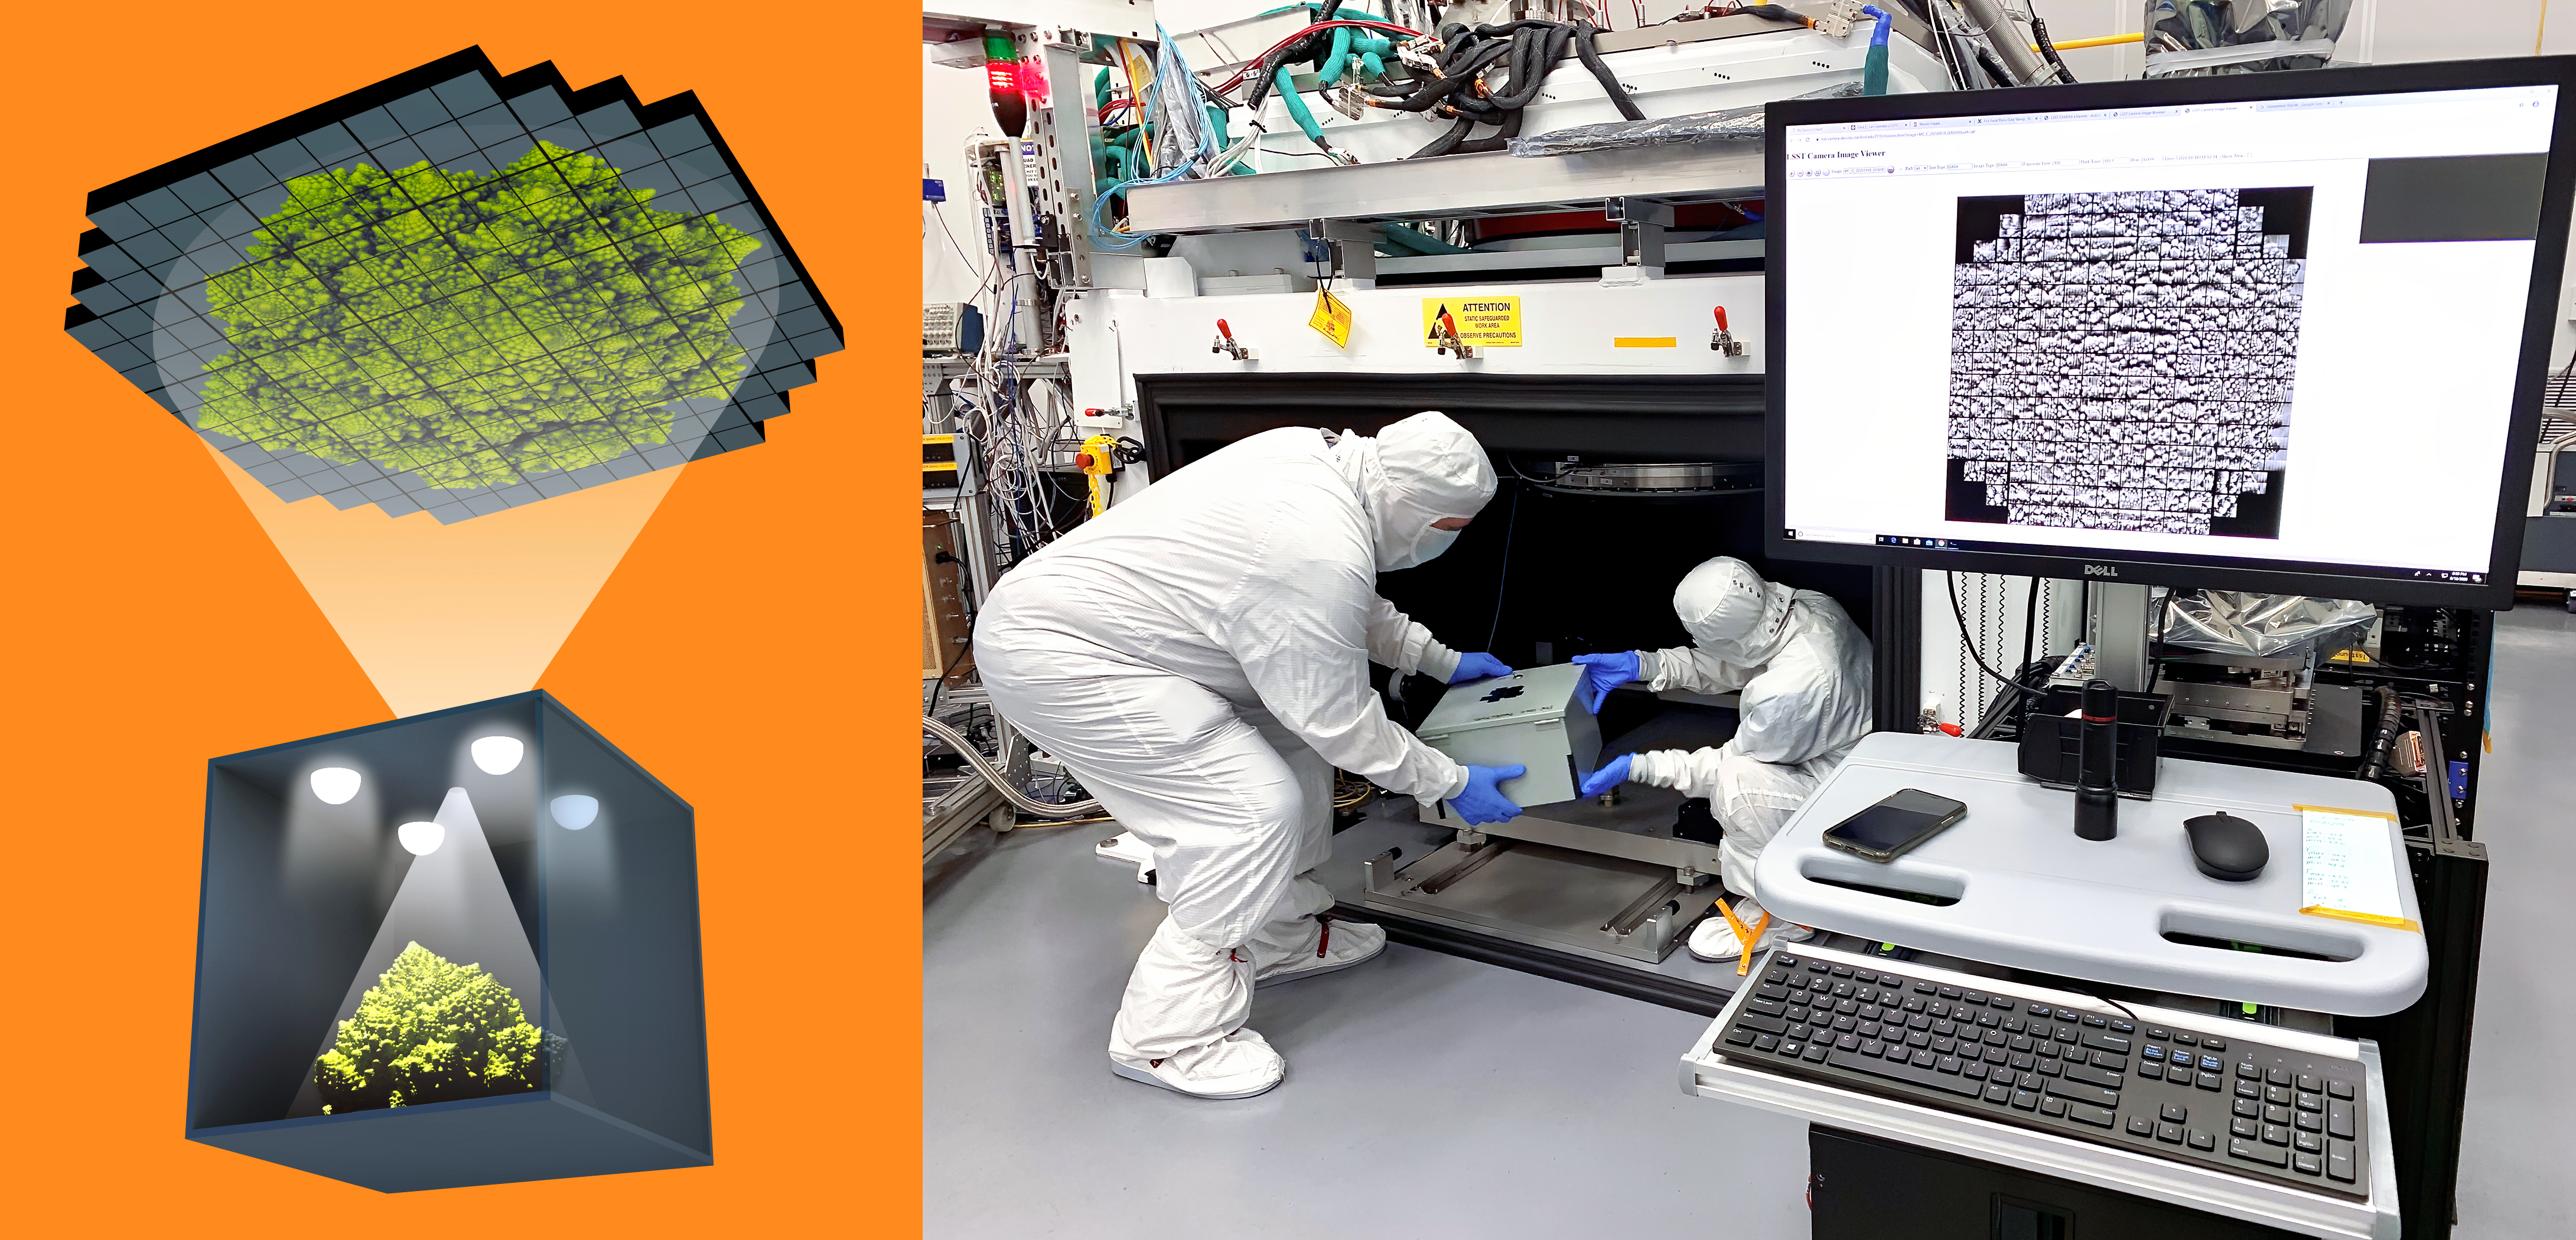

Pinhole camera test set-up

Taking the first 3200-megapixel images was an important first test for the focal plane. To do so without a fully assembled camera, the SLAC team used a 0.15-mm (0.005-inch) pinhole to project images onto the focal plane. Left: Schematic of a pinhole projector that projects an image of a Romanesco’s detailed texture onto the focal plane. Right: SLAC's Yousuke Utsumi and Aaron Roodman remove the pinhole projector from the cryostat assembly after projecting the first image onto the focal plane.

Credit: Greg Stewart/Jacqueline Orrell/SLAC National Accelerator Laboratory/NSF/DOE/Rubin Observatory/AURA